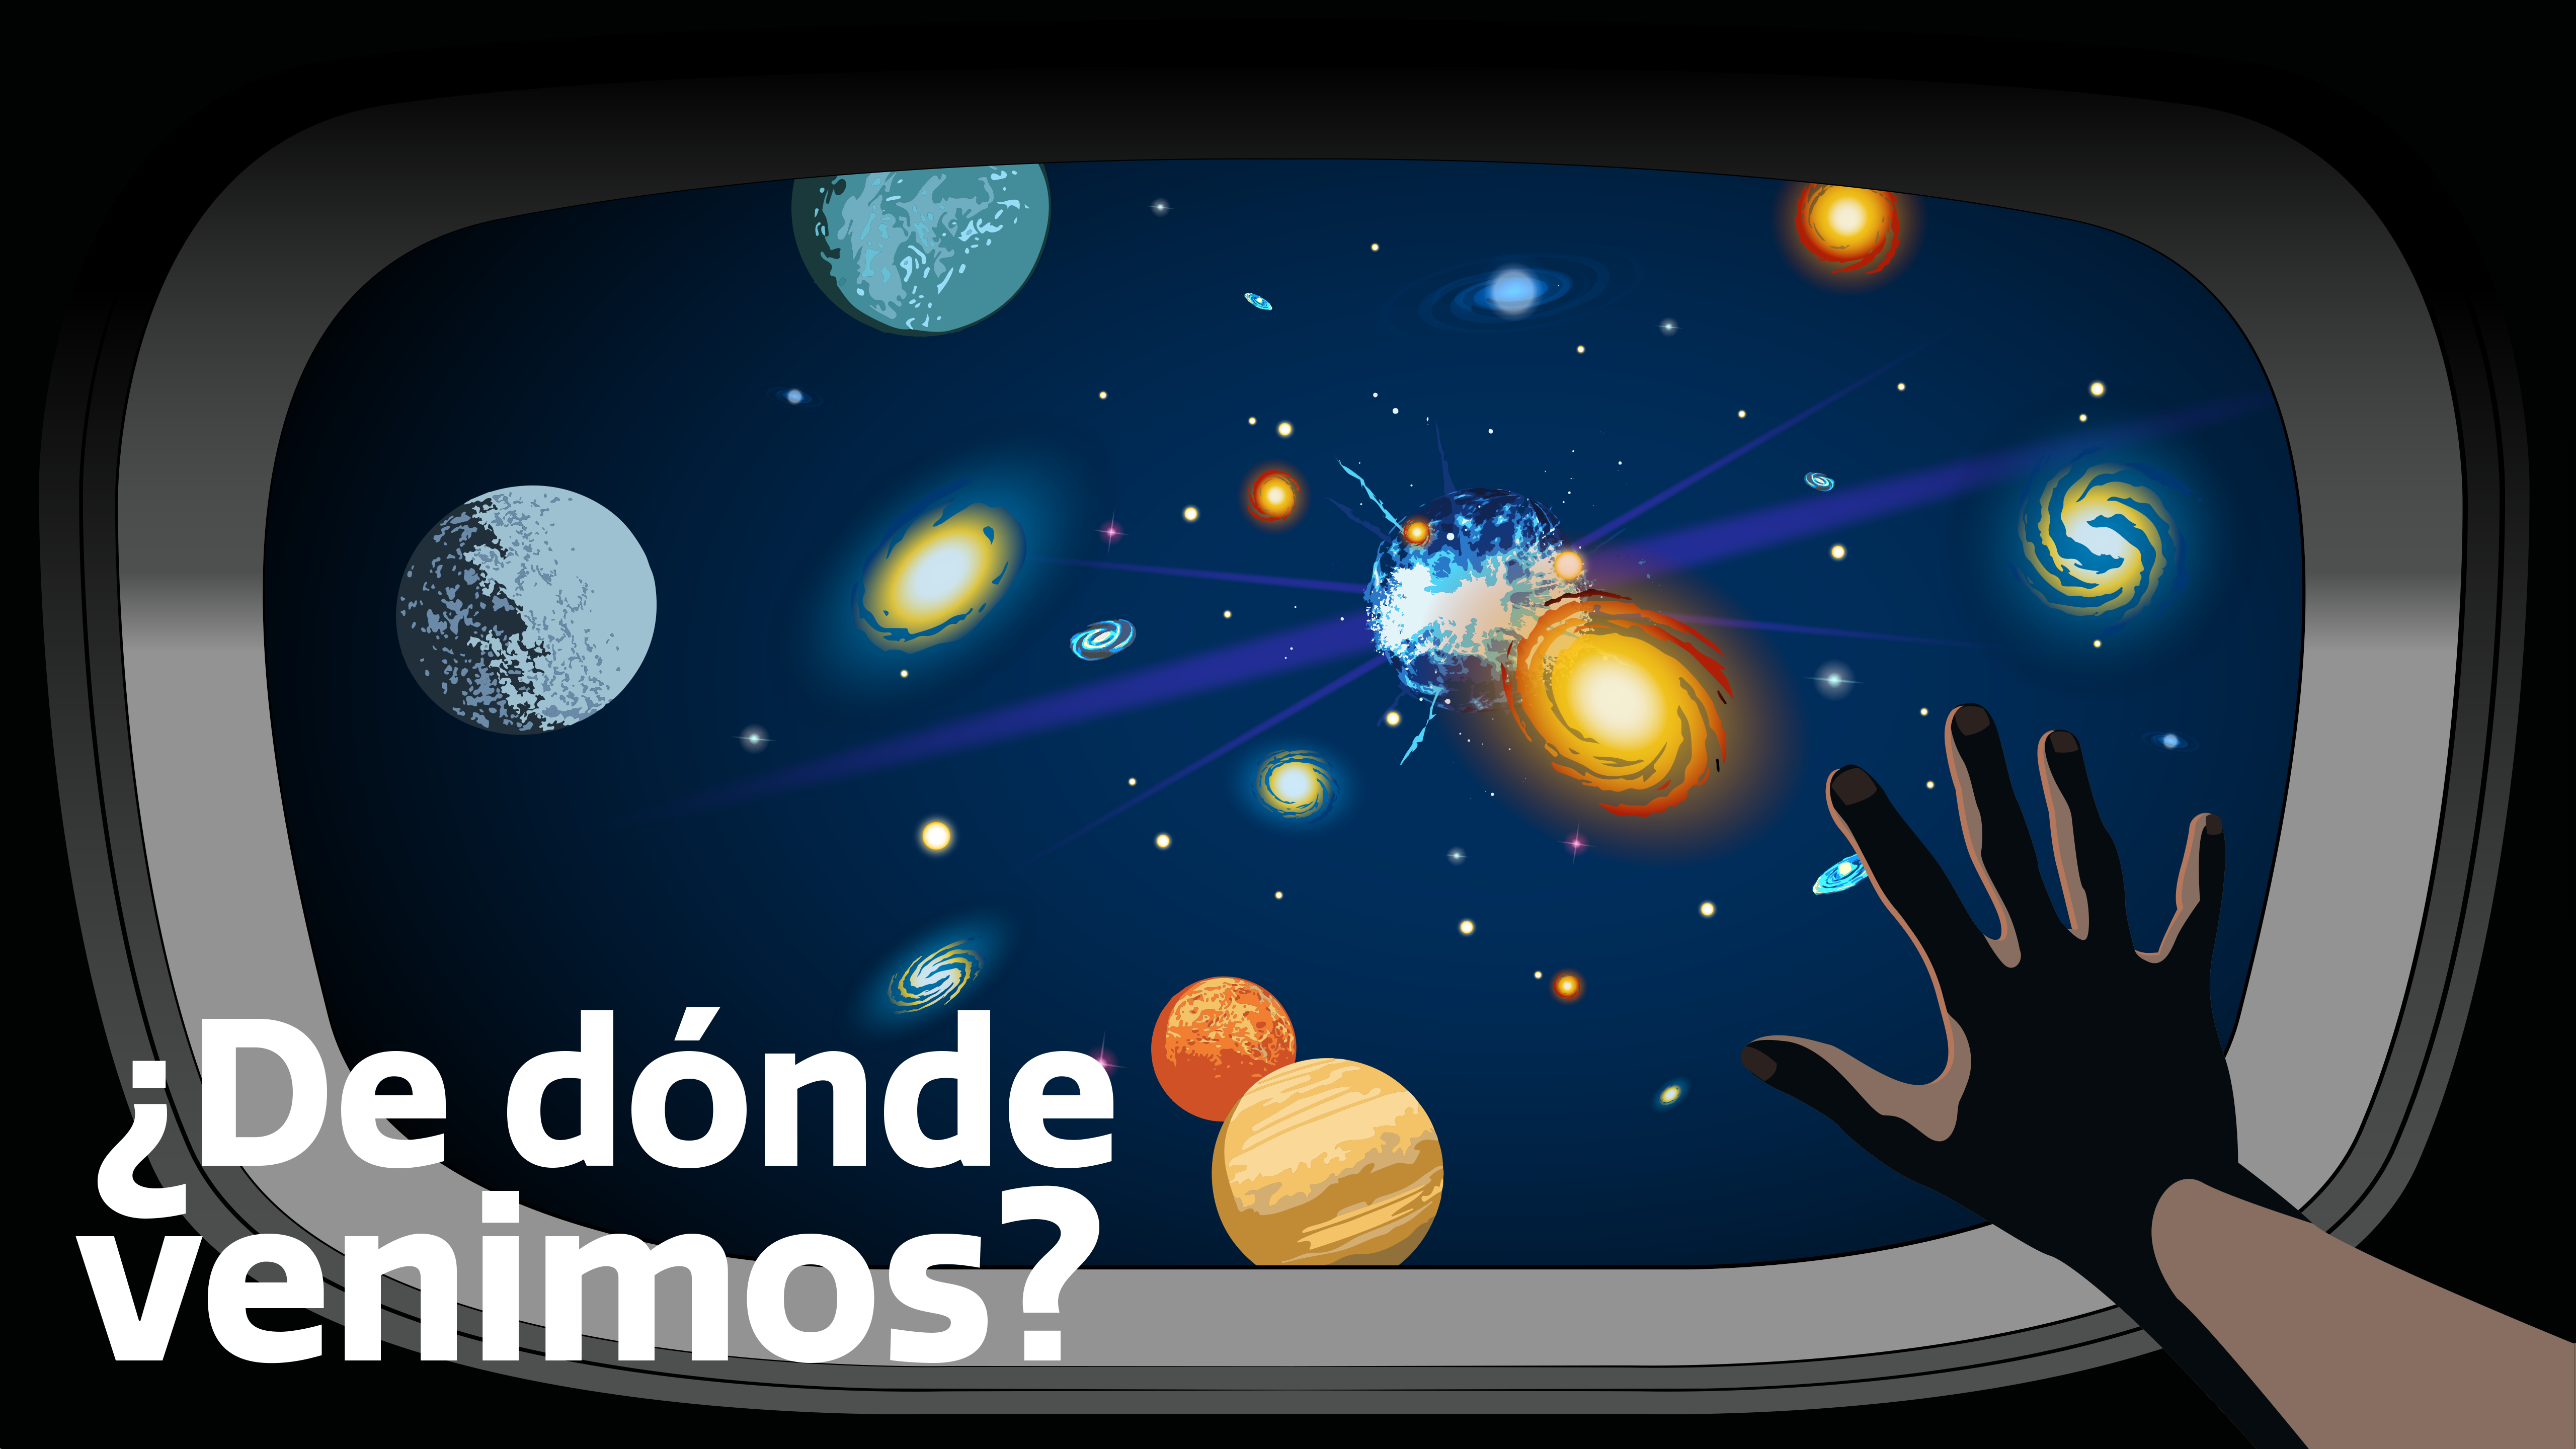

¿De dónde venimos? - Where Did We Come From? Graphic

Credit: NOIRLab/NSF/AURA/P. Marenfeld